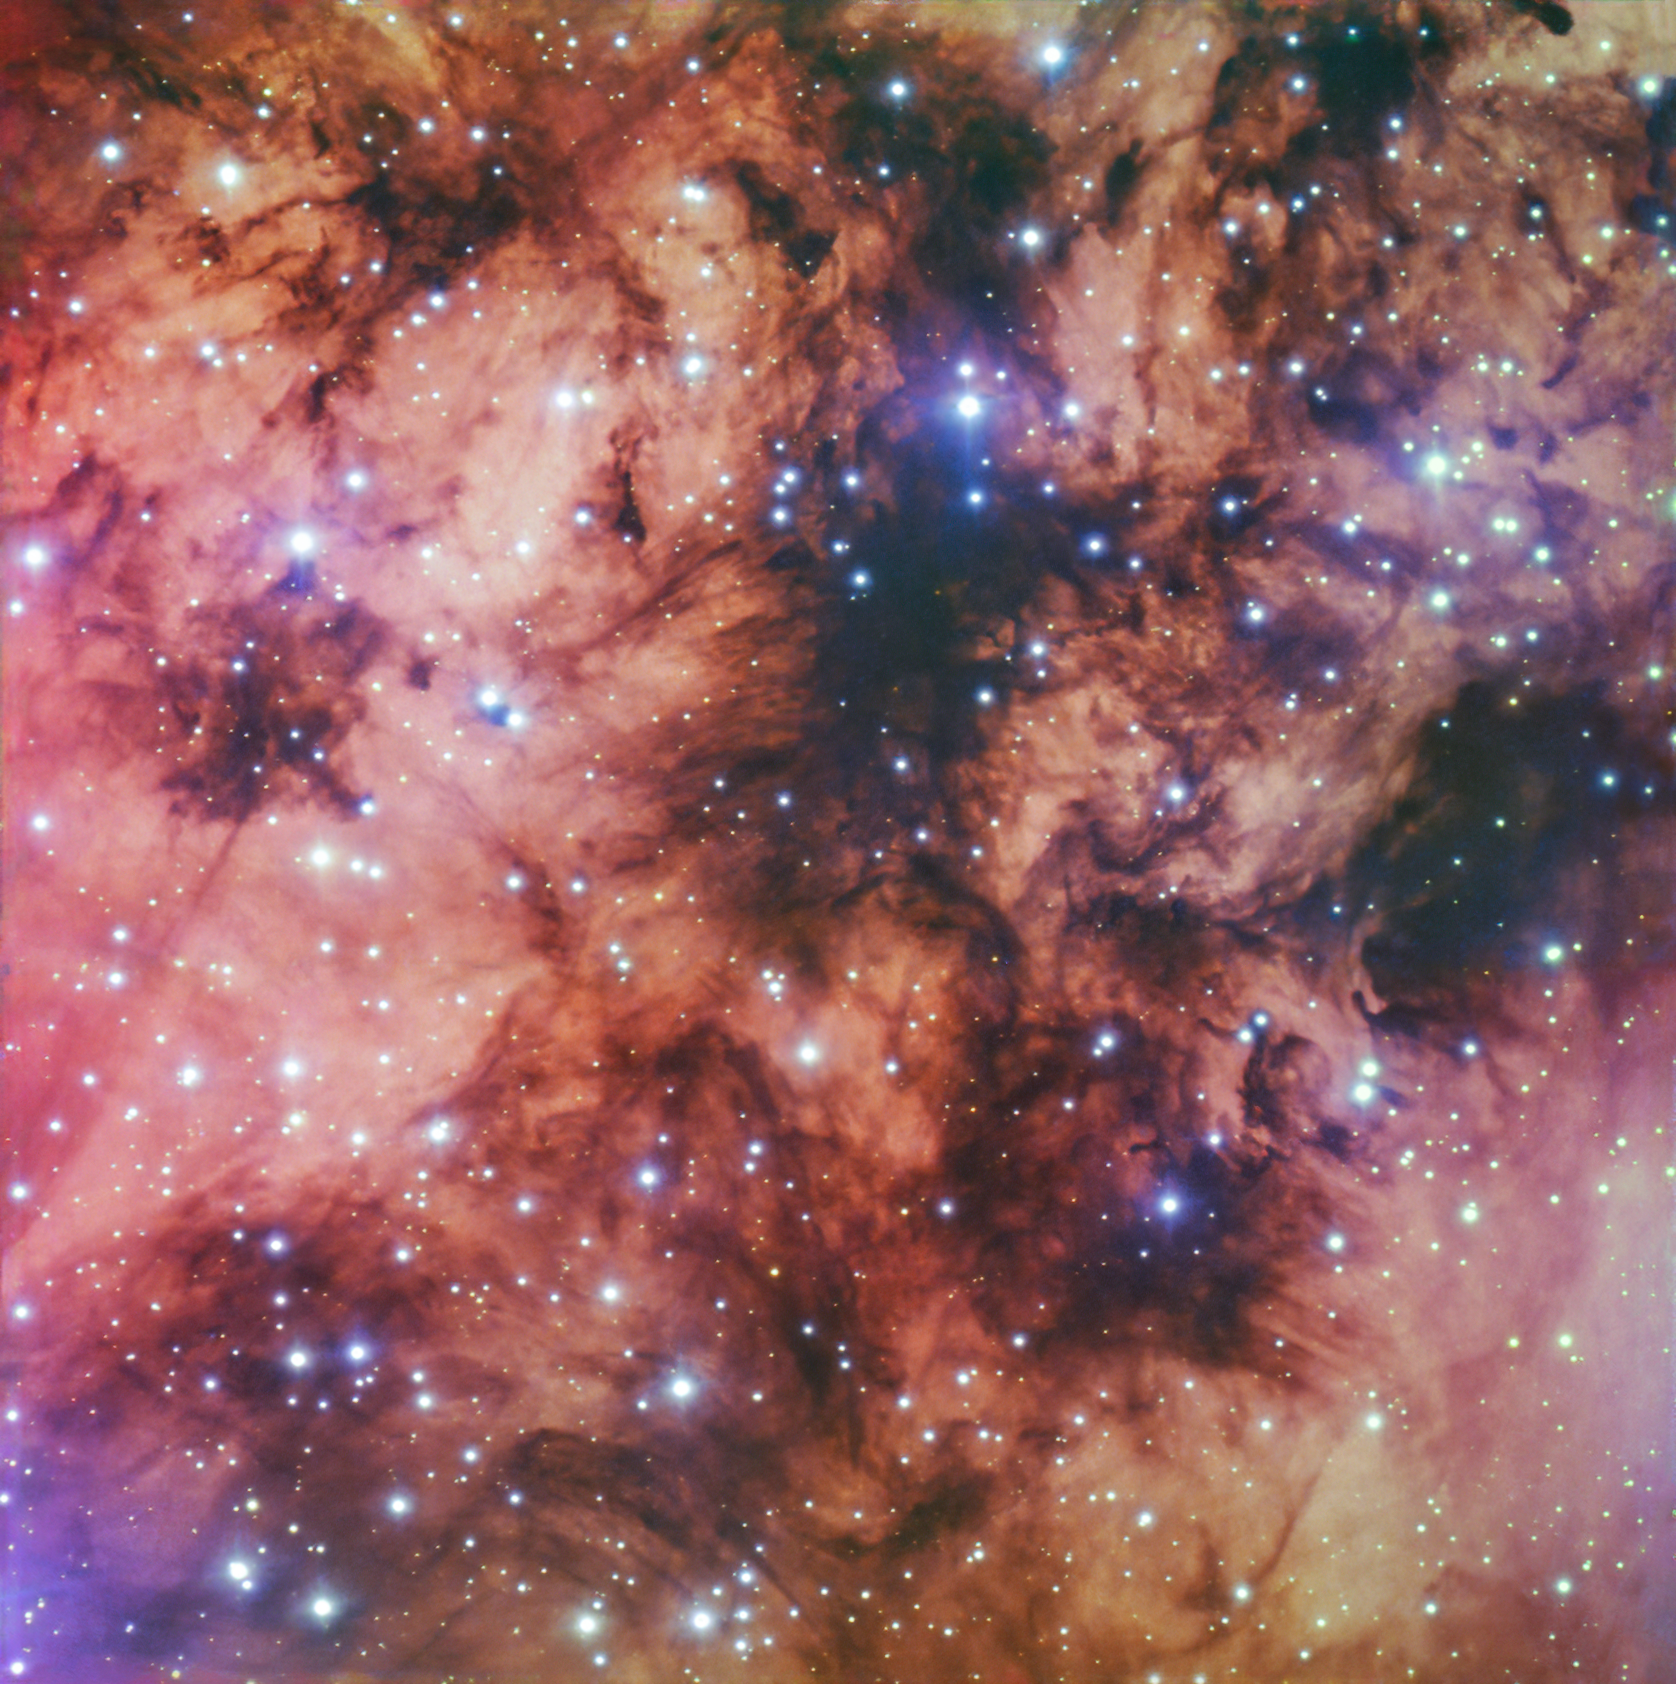

A scarlet cosmic sea

In this colorful Picture of the Week we see a portion of the Gum 10 nebula through the eyes of ESO’s Very Large Telescope in Chile. Gum 10 was discovered by the Australian astronomer Colin Stanley Gum, who in 1955 published a catalogue with more than 80 similar diffuse nebulae.

The energetic ultraviolet radiation from the hot blue stars in Gum 10 ionise the gas in the nebula, stripping electrons away from their atoms. When these electrons combine again with the atoms, they emit light at very specific colours or wavelengths. The red shade in this image comes from hydrogen, the most abundant element in the Universe. The dark areas are dense clouds of dust that partially block our view of the objects behind them.

This image, taken with the FORS2 instrument, was created as part of the ESO Cosmic Gems programme, an outreach initiative to produce images of interesting, intriguing or visually attractive objects using ESO telescopes, for the purposes of education and public outreach. The programme makes use of telescope time that cannot be used for science observations. All data collected may also be suitable for scientific purposes, and are made available to astronomers through ESO’s science archive.

Credit: ESO